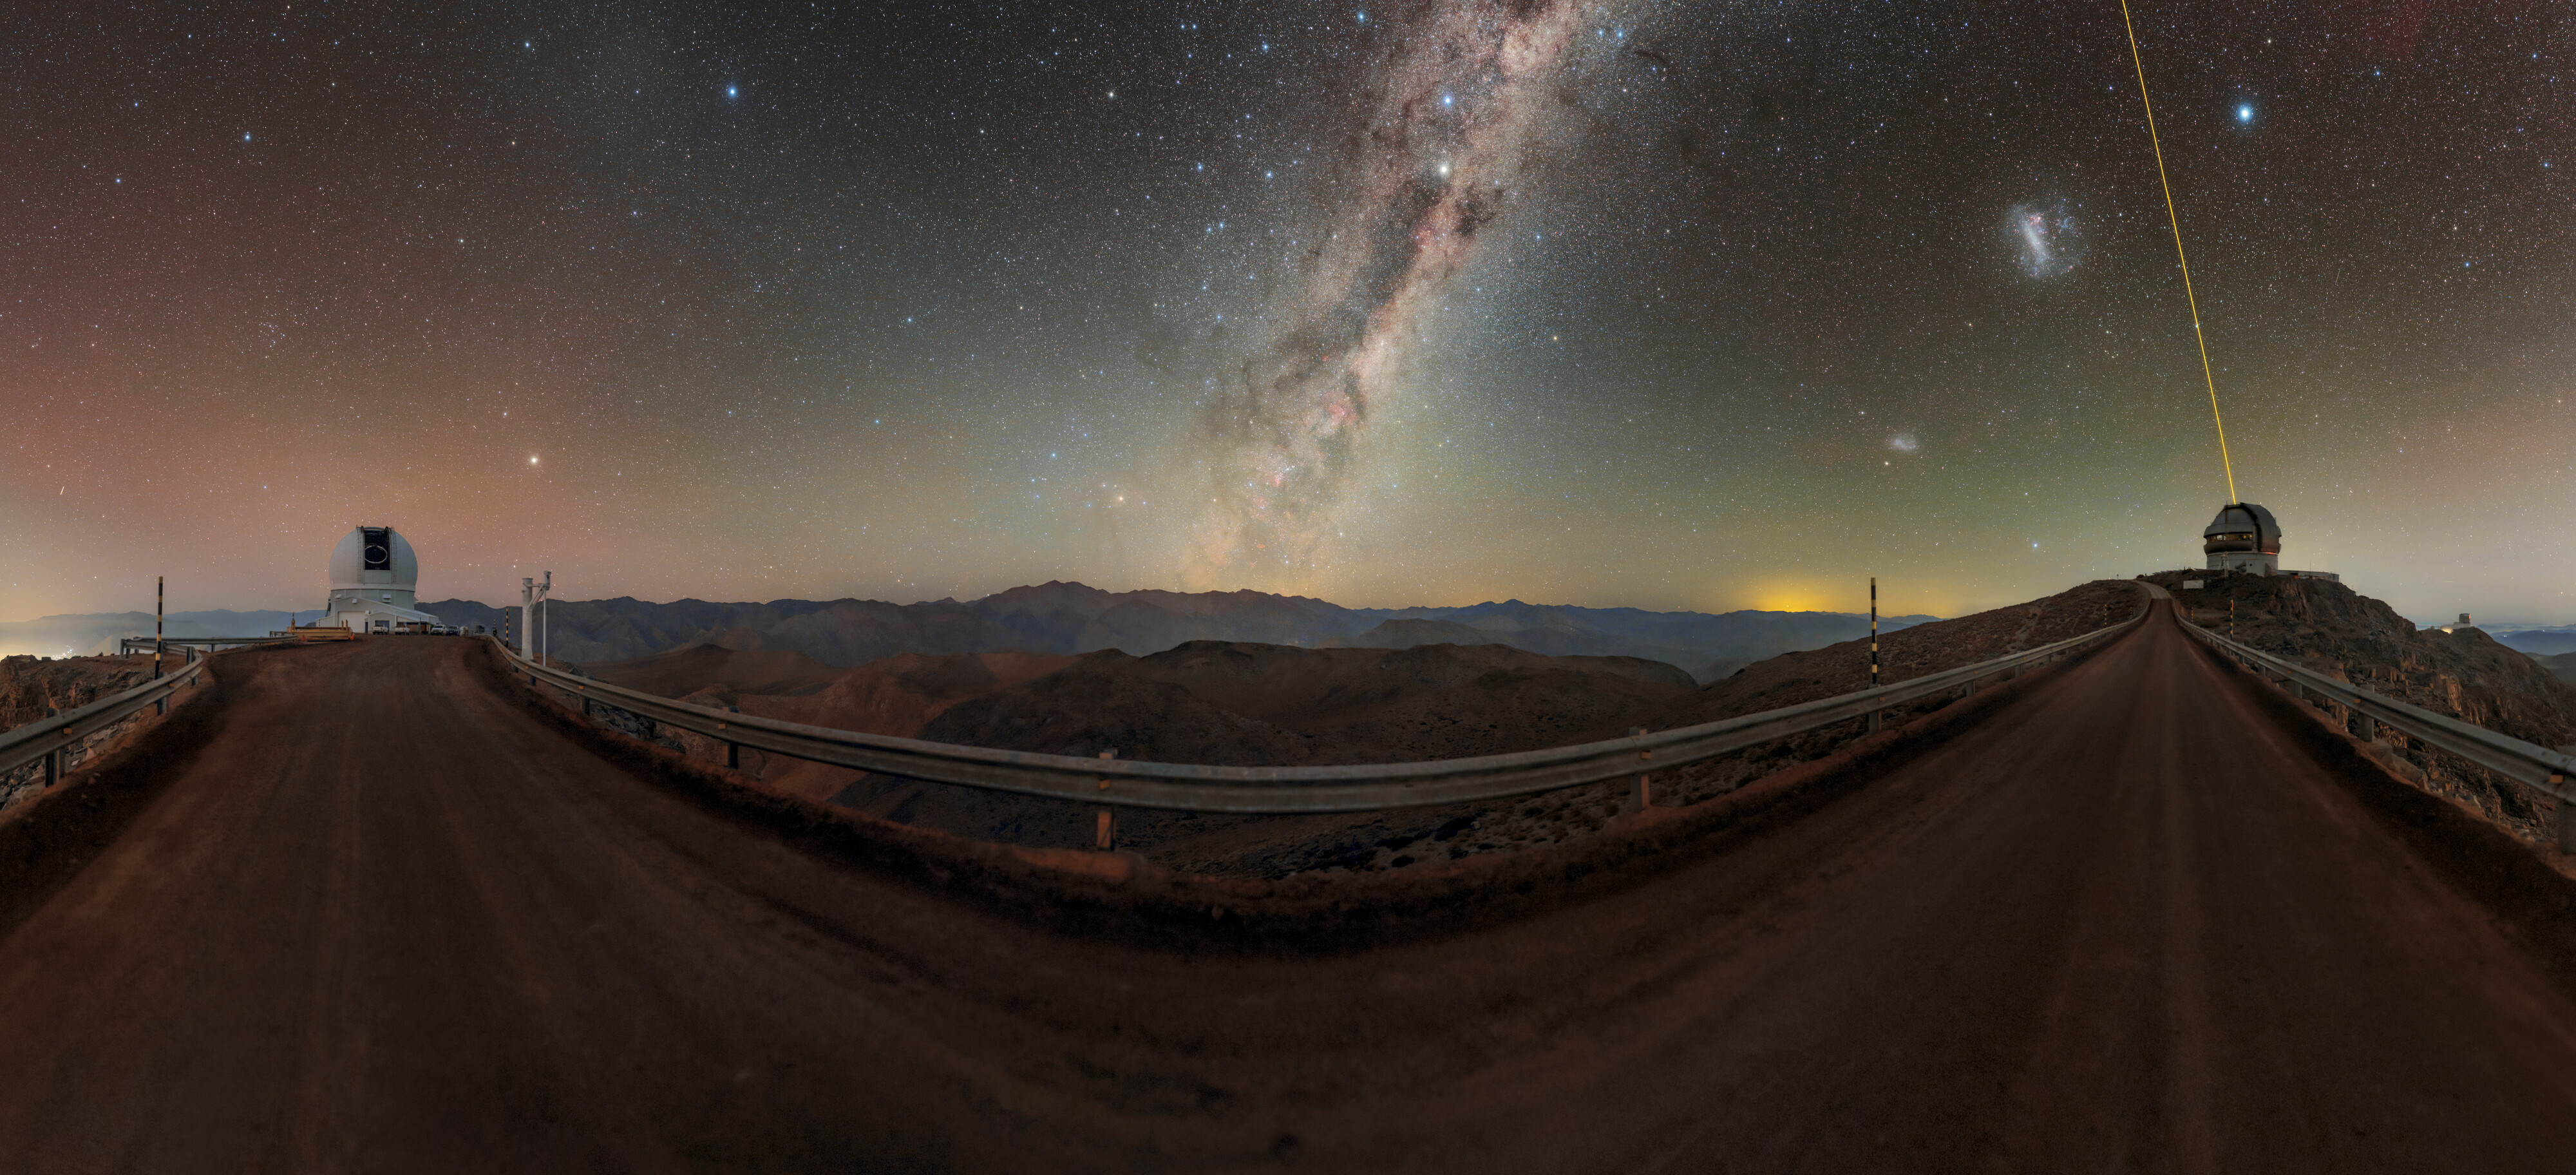

An Expansive Universe

The extent of our visual field is limited, and can process little information compared to its actual environment. But what would the night sky look like with a much wider field of view, like with a camera?

In this panorama, the Milky Way sets the night ablaze in a bright glowing pillar, dividing the sky in two. On the right, the Gemini South telescope — one half of the International Gemini Observatory, operated by NSF NOIRLab — projects its laser guide star into the atmosphere. In the sky above the telescope, from left to right, lie the Small and Large Magellanic Clouds and the star Canopus. On the other end of the image is the SOAR Telescope — part of Cerro Tololo Inter-American Observatory, a Program of NOIRLab — with three stars above it forming the semblance of a triangle. The top left vertex is Denebola, the bottom Arcturus, and the top right Spica. There are many more objects in the night sky than these, though it is quite impressive to capture this many with just a panorama. Imagine how much more stunning detail large telescopes like Gemini South and SOAR can discover.

This photo was taken as part of the recent NOIRLab 2022 Photo Expedition to all the NOIRLab sites. A full 360-degree panorama of this image can be viewed here.

Credit: International Gemini Observatory/NOIRLab/NSF/AURA/ P. Horálek (Institute of Physics in Opava)